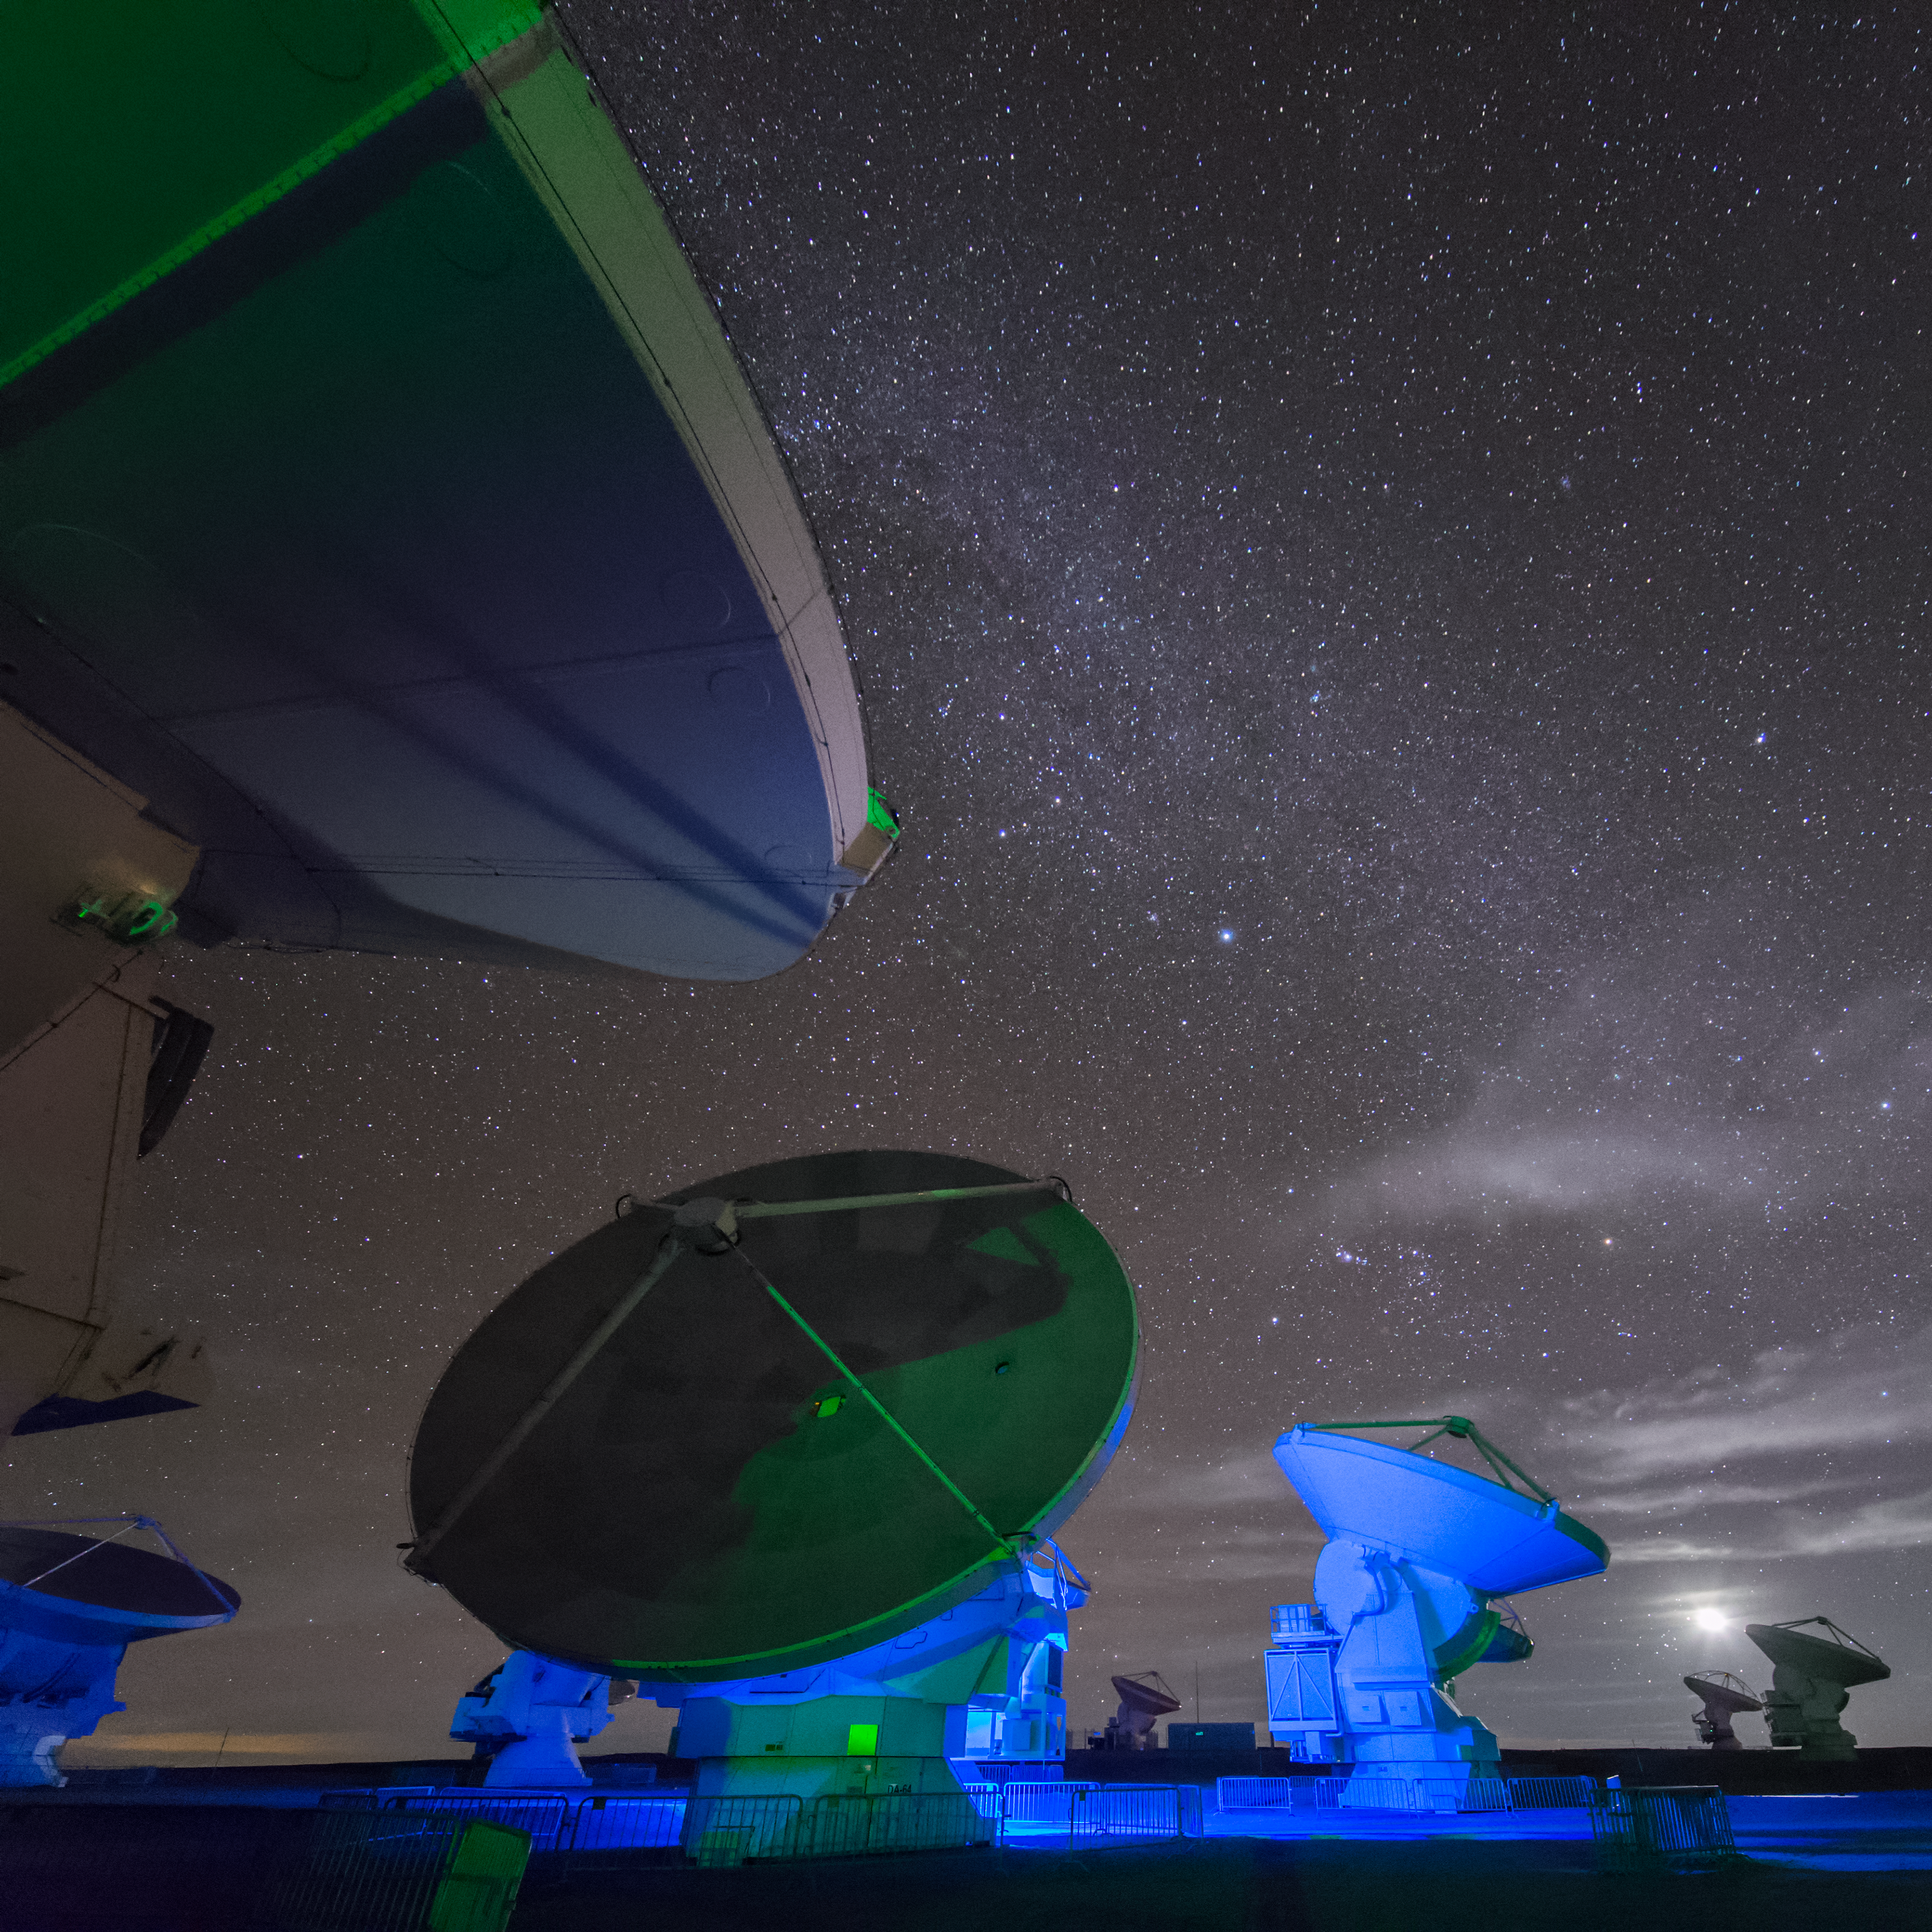

Some of 66

ALMA — the Atacama Large Millimeter/submillimeter Array — resides high up in Chile's arid and inhospitable Atacama desert region, where it observes the Universe at wavelengths in between the infra-red and radio regions of the spectrum. This enables it to see the cold Universe, objects only a few degrees above absolute zero, allowing astronomers to observe some of the earliest and most distant galaxies in the Universe. From this perspective the sheer size of each of the 66 ALMA antennae is more apparent, only a few of which are visible in this image.

Credit: S. Seip/ESO